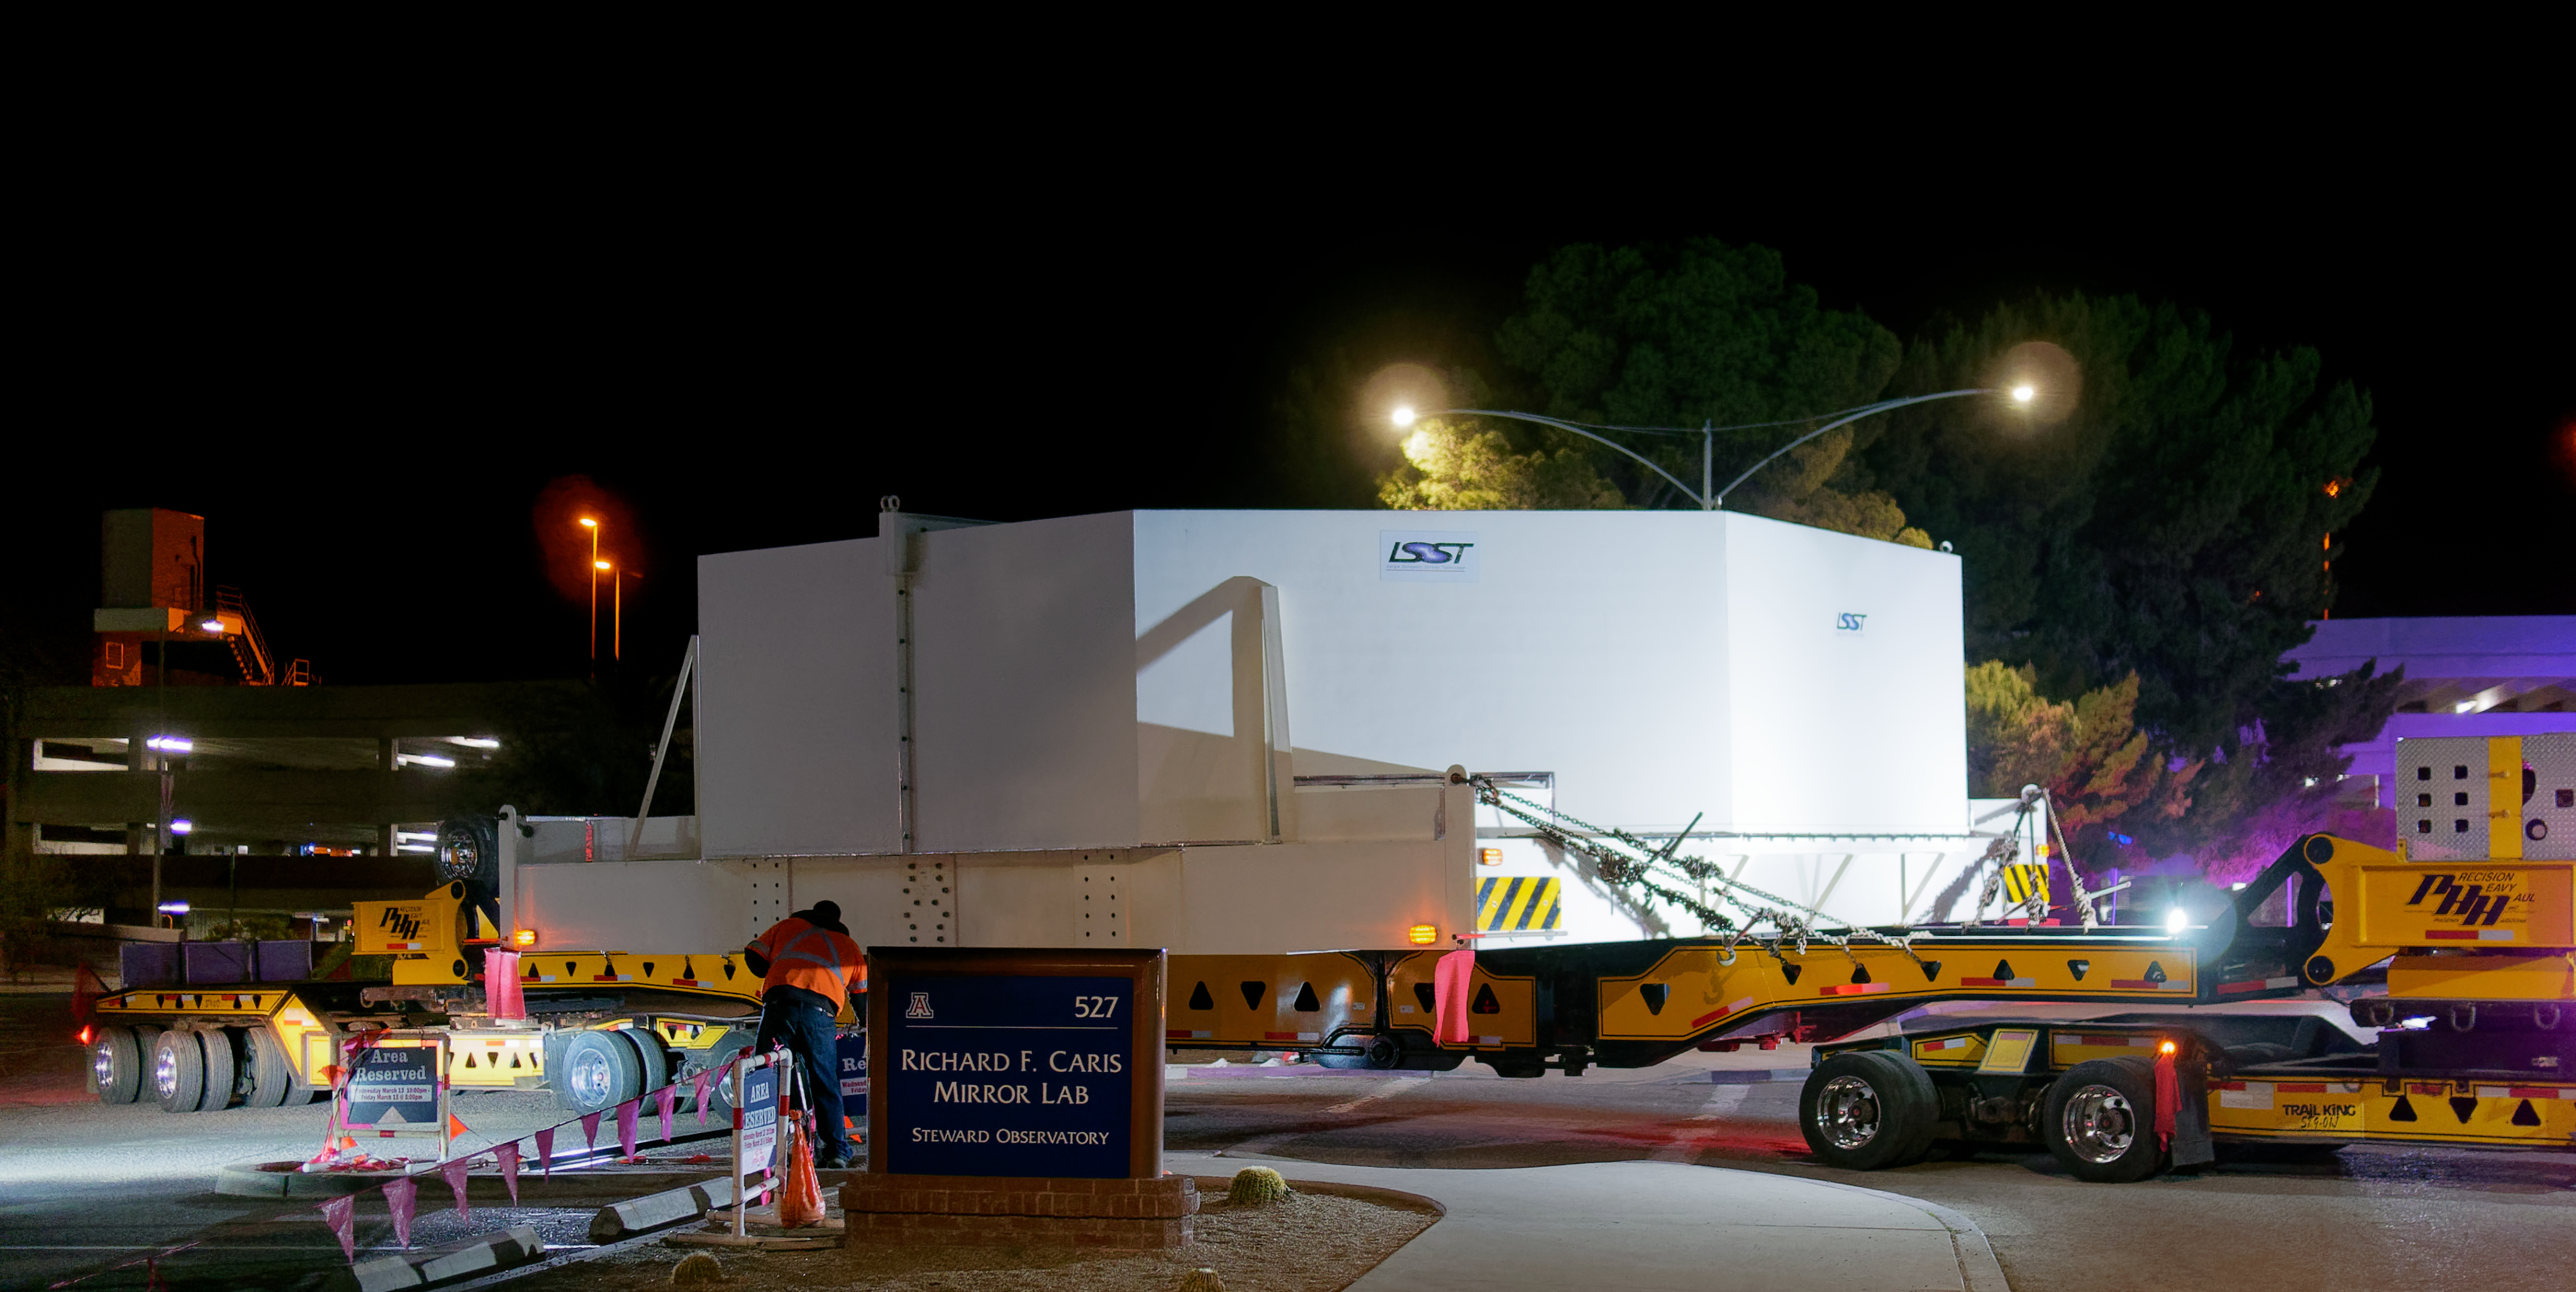

M1M3 Leaves Tucson

The LSST Primary/Tertiary Mirror (M1M3) left Tucson early this morning on a transport vehicle bound for Houston. With such a wide and fragile cargo load it will take about 10 days to make the trip! Read more at ow.ly/jp0V30o2SXM

Credit: Rubin Observatory/NSF/AURA